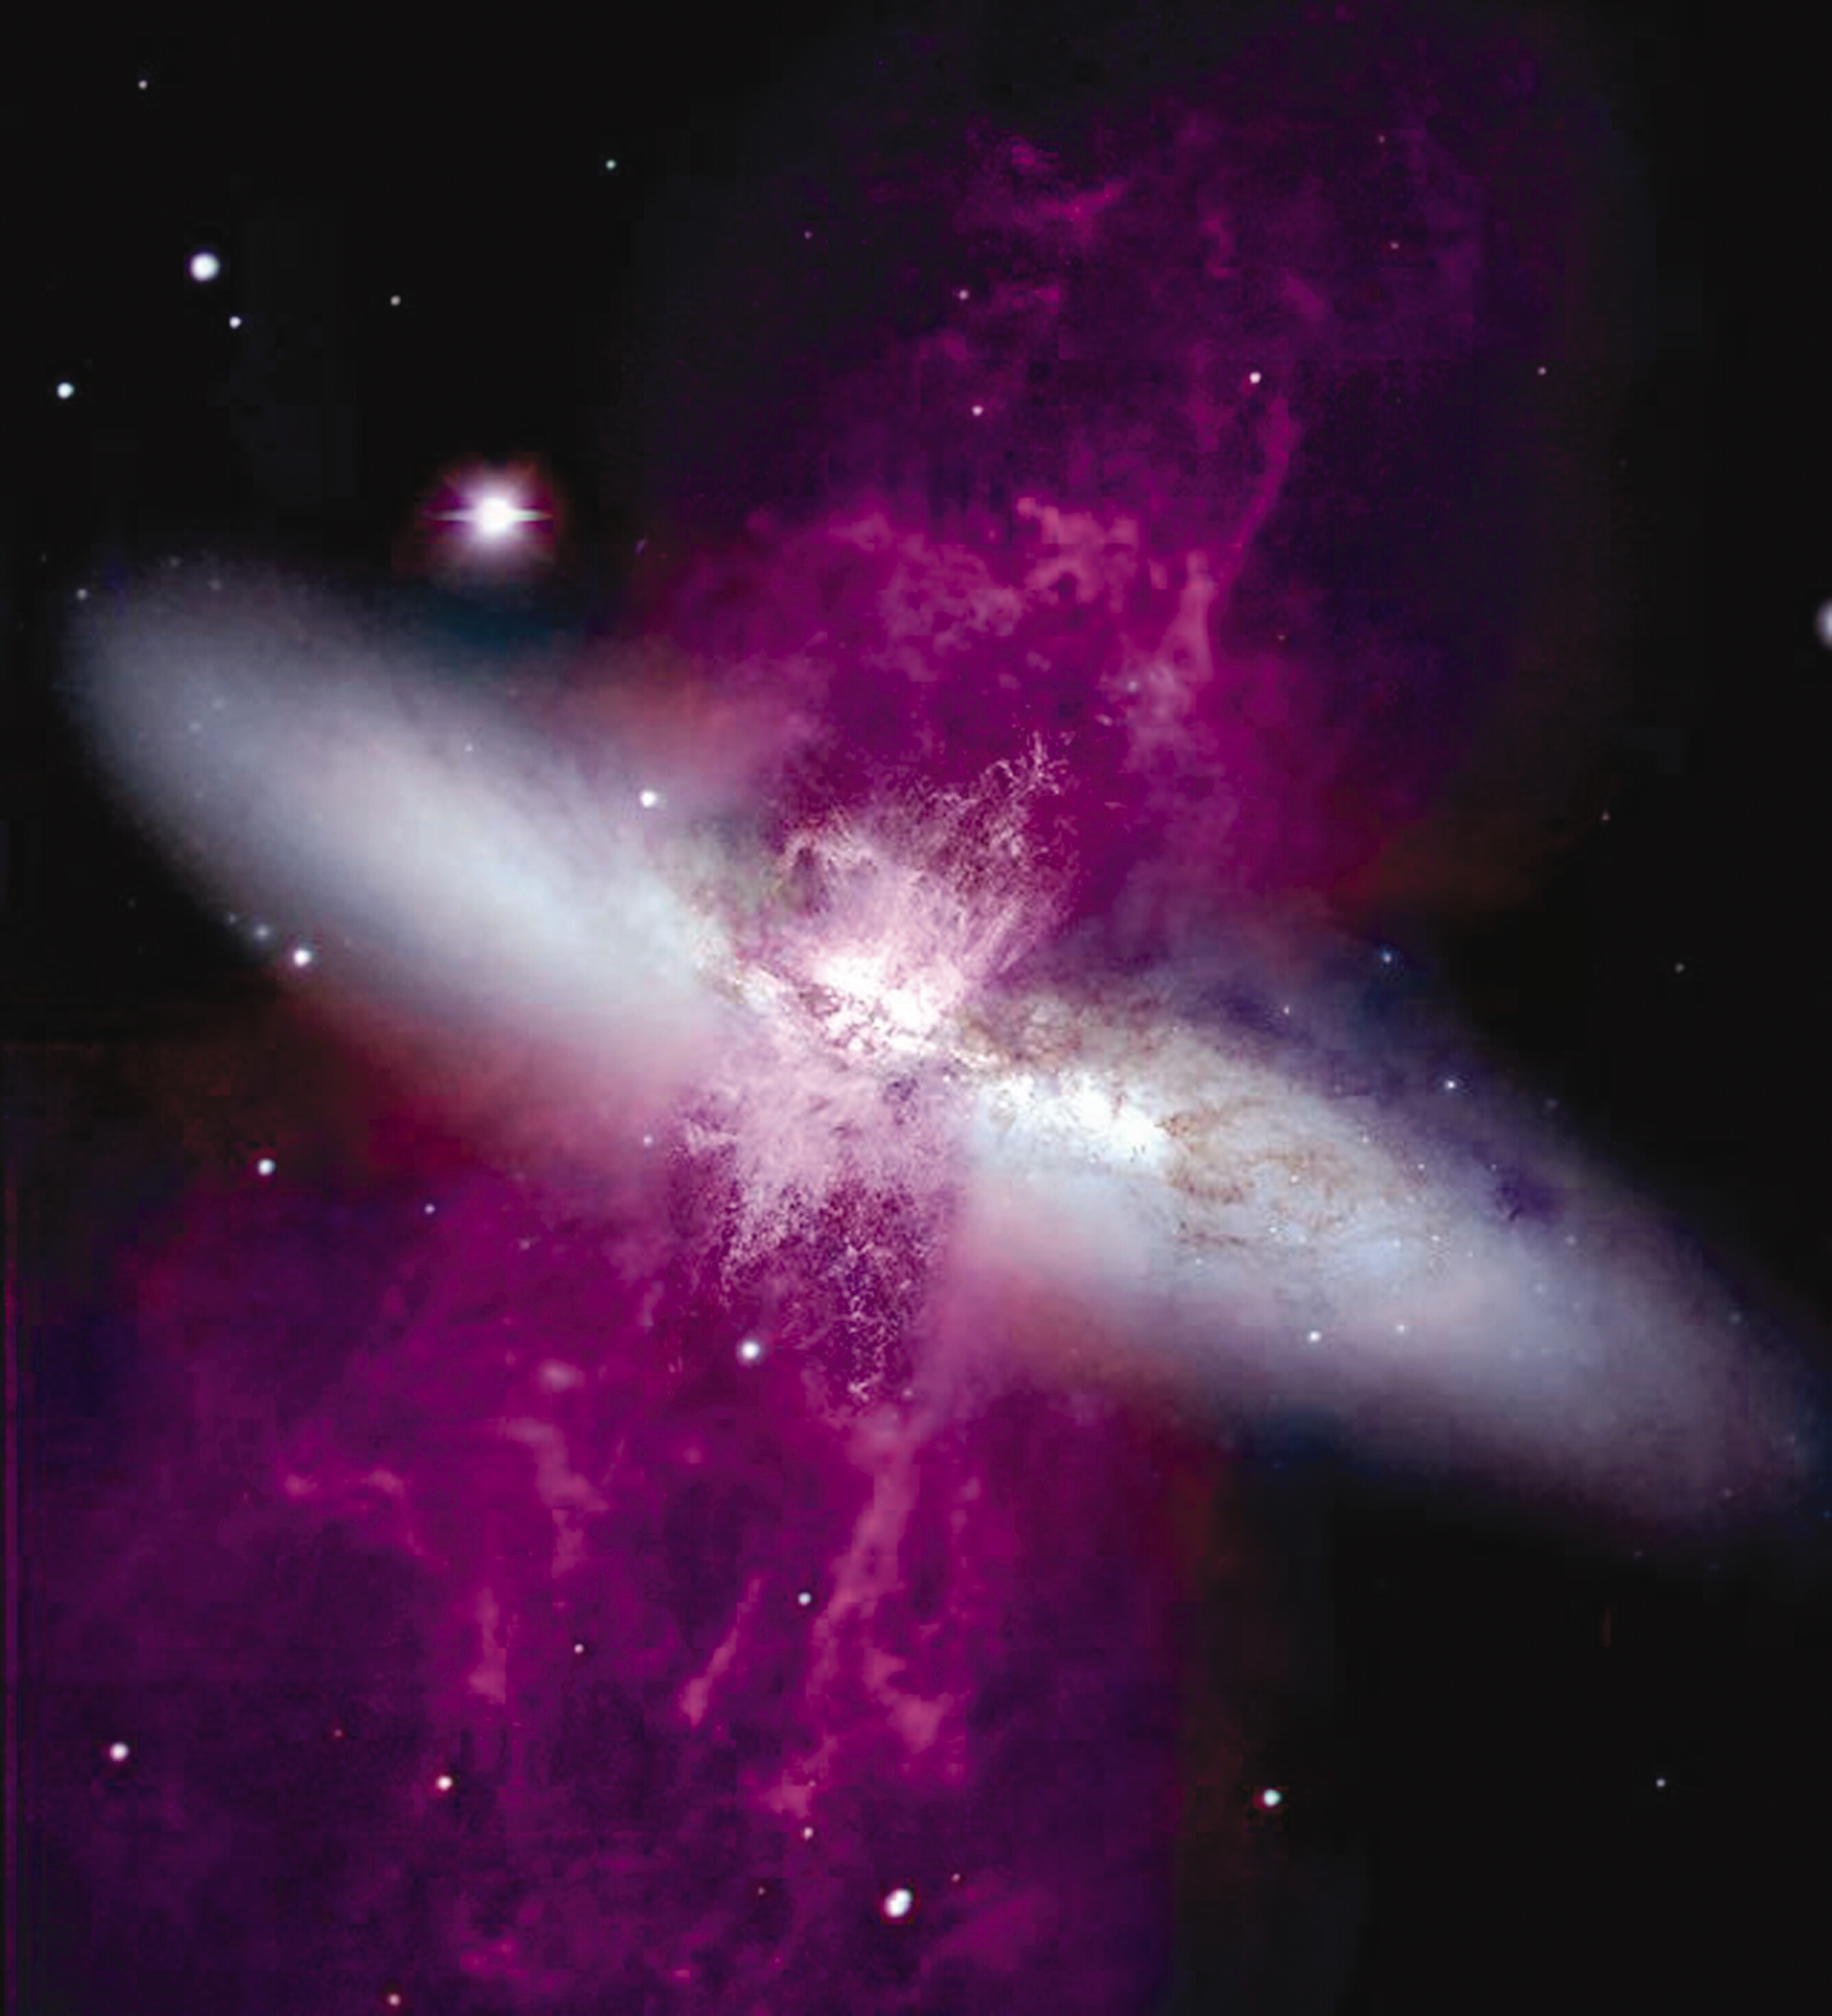

Starburst Galaxy M82

This image is a color-coded picture of the archetypal starburst galaxy M82. It shows the horizontal stellar disk of the galaxy, which harbors its active star formation, and a perpendicular supergalactic wind of ionized gas powered by the energy released in the starburst.

To make this image, data from the WIYN 3.5-meter telescope on Kitt Peak were combined with data from the WFPC2 camera on the Hubble Space Telescope. Purple represents emission in ionized hydrogen (H-alpha) and ionized nitrogen, and the green is ionized sulfur in the WIYN data. In the HST image, these colors refer to H-alpha and nitrogen separately. Note the varying angular resolution of the dust lanes in the central part of the superwind on either side of the stellar disk.

These data are being used in a study of the connection between structures within M82 and its galactic superwind. This image was first presented at the “Essential Science in Hubble’s Final Years” symposium, held 3-6 May 2004 at the Space Telescope Science Institute.

The WIYN 3.5-meter and 0.9-meter telescopes on Kitt Peak are operated by a consortium of the University of Wisconsin, Indiana University, Yale University, and the National Optical Astronomy Observatory (NOAO).

Credit: Mark Westmoquette (University College London), Jay Gallagher (University of Wisconsin-Madison), Linda Smith (University College London), WIYN//NSF, NASA/ESA